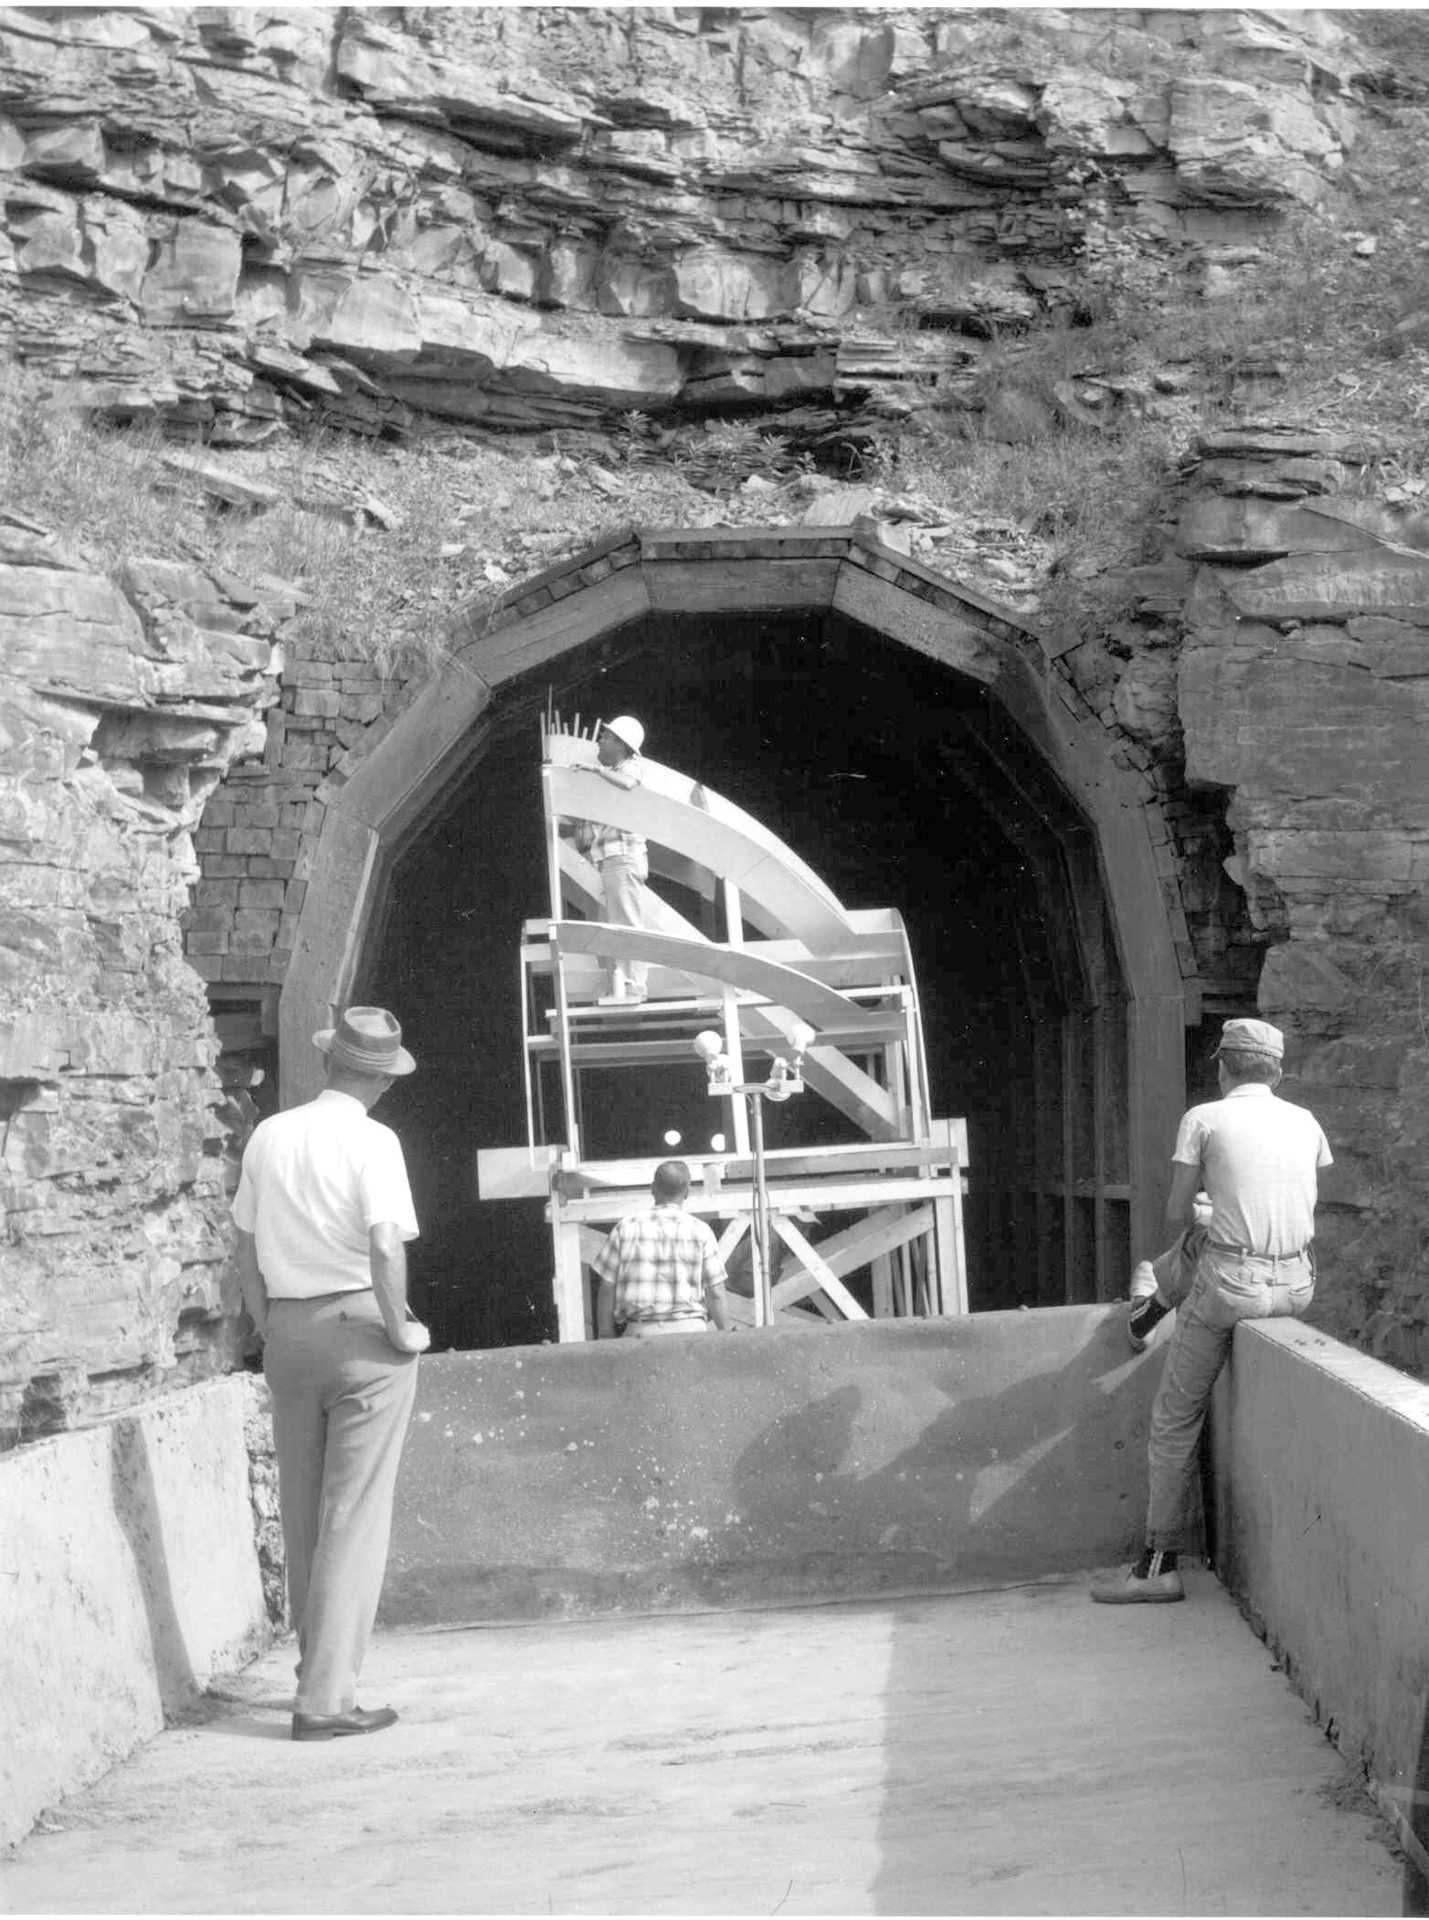

Transporting parts of the 140-foot telescope to Green Bank

The Green Bank site in West Virginia was chosen for its remoteness from the radio interference of cities. However, on occasion, this remote location has given us some headaches. In this photo from the early 1960s, engineers measure the clearance inside the Droop Mountain tunnel in West Virginia that stood between the steel manufacturers of our 140-foot (43-meter) telescope and Green Bank. This tunnel, and a few other tight spots in Pennsylvania, constrained the size of the polar shaft bearing to 17.5 feet -- still the largest steel bearing ever made.

Credit: NRAO/AUI/NSF